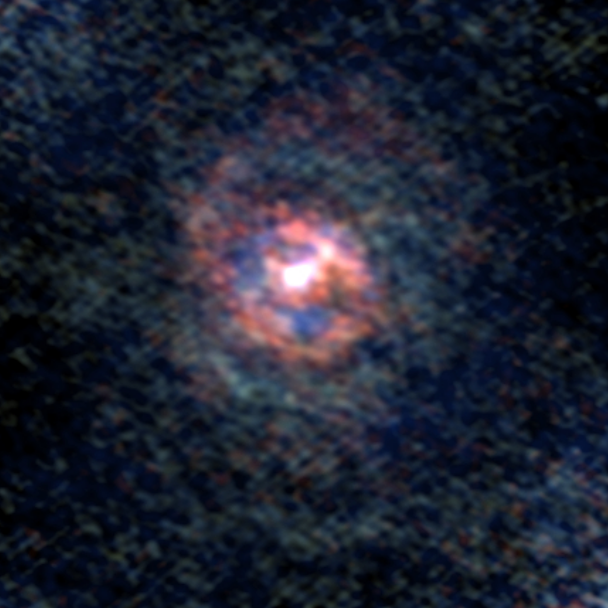

Stellar Winds - V PsA D=278 au

Astronomers used the Atacama Large Millimeter/submillimeter Array (ALMA) to observe a set of stellar winds around aging stars and present an explanation for the mesmerizing shapes of planetary nebulae. Contrary to common consensus, the team found that stellar winds are not spherical but have a form similar to that of planetary nebulae. The team concludes that interaction with an accompanying star or exoplanet shapes both the stellar winds and planetary nebulae. The findings were published in Science.

This image gallery of stellar winds around cool ageing stars shows a variety of morphologies, including disks, cones, and spirals. The blue color represents material that is coming towards you; red is material that is moving away from you.

Credit: L. Decin, ESO/ALMA